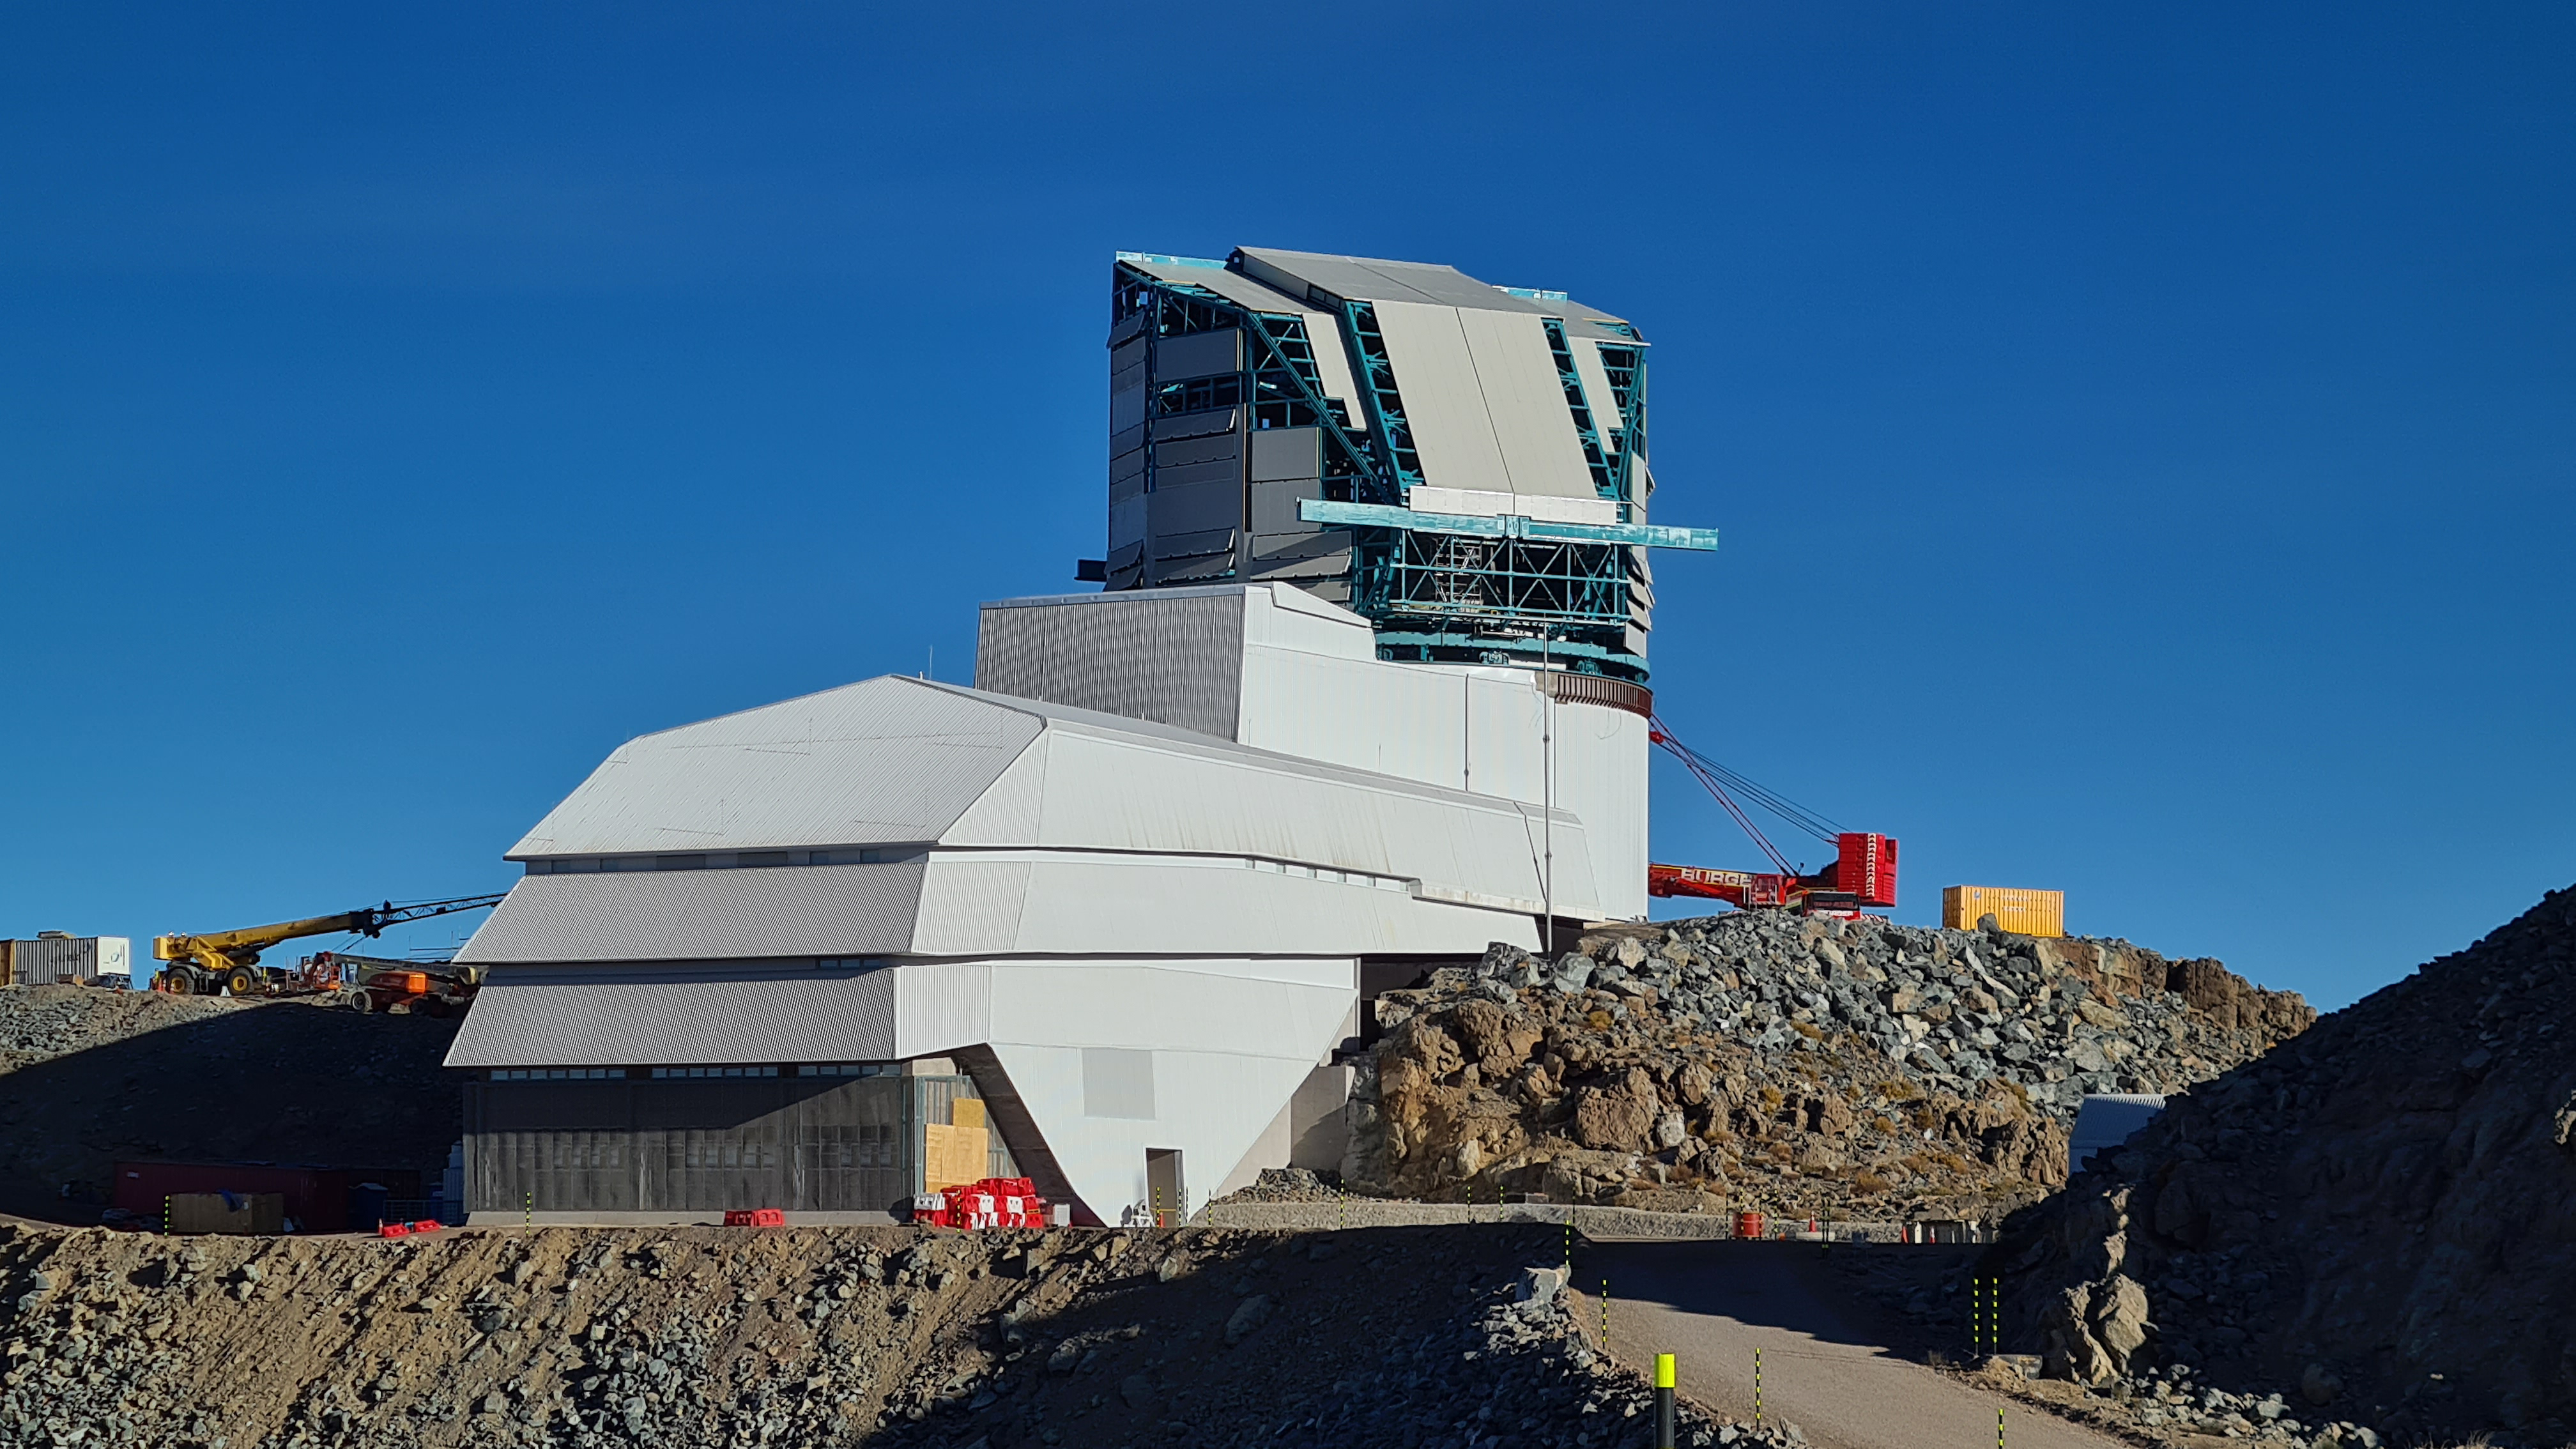

Summit Inspection #2

The second inspection of the facilities and equipment on Cerro Pachón took place on April 14th—these inspections will occur on a regular basis until work can resume on the summit. Minor maintenance tasks included re-inflating the airbag cushions for the Primary/Tertiary Mirror (M1M3), applying protective grease and oil the Dome track and bogies, and adjusting jacks that hold in place heavy elements of the partially assembled Telescope Mount Assembly (TMA).

Credit: Rubin Observatory/NSF/AURA